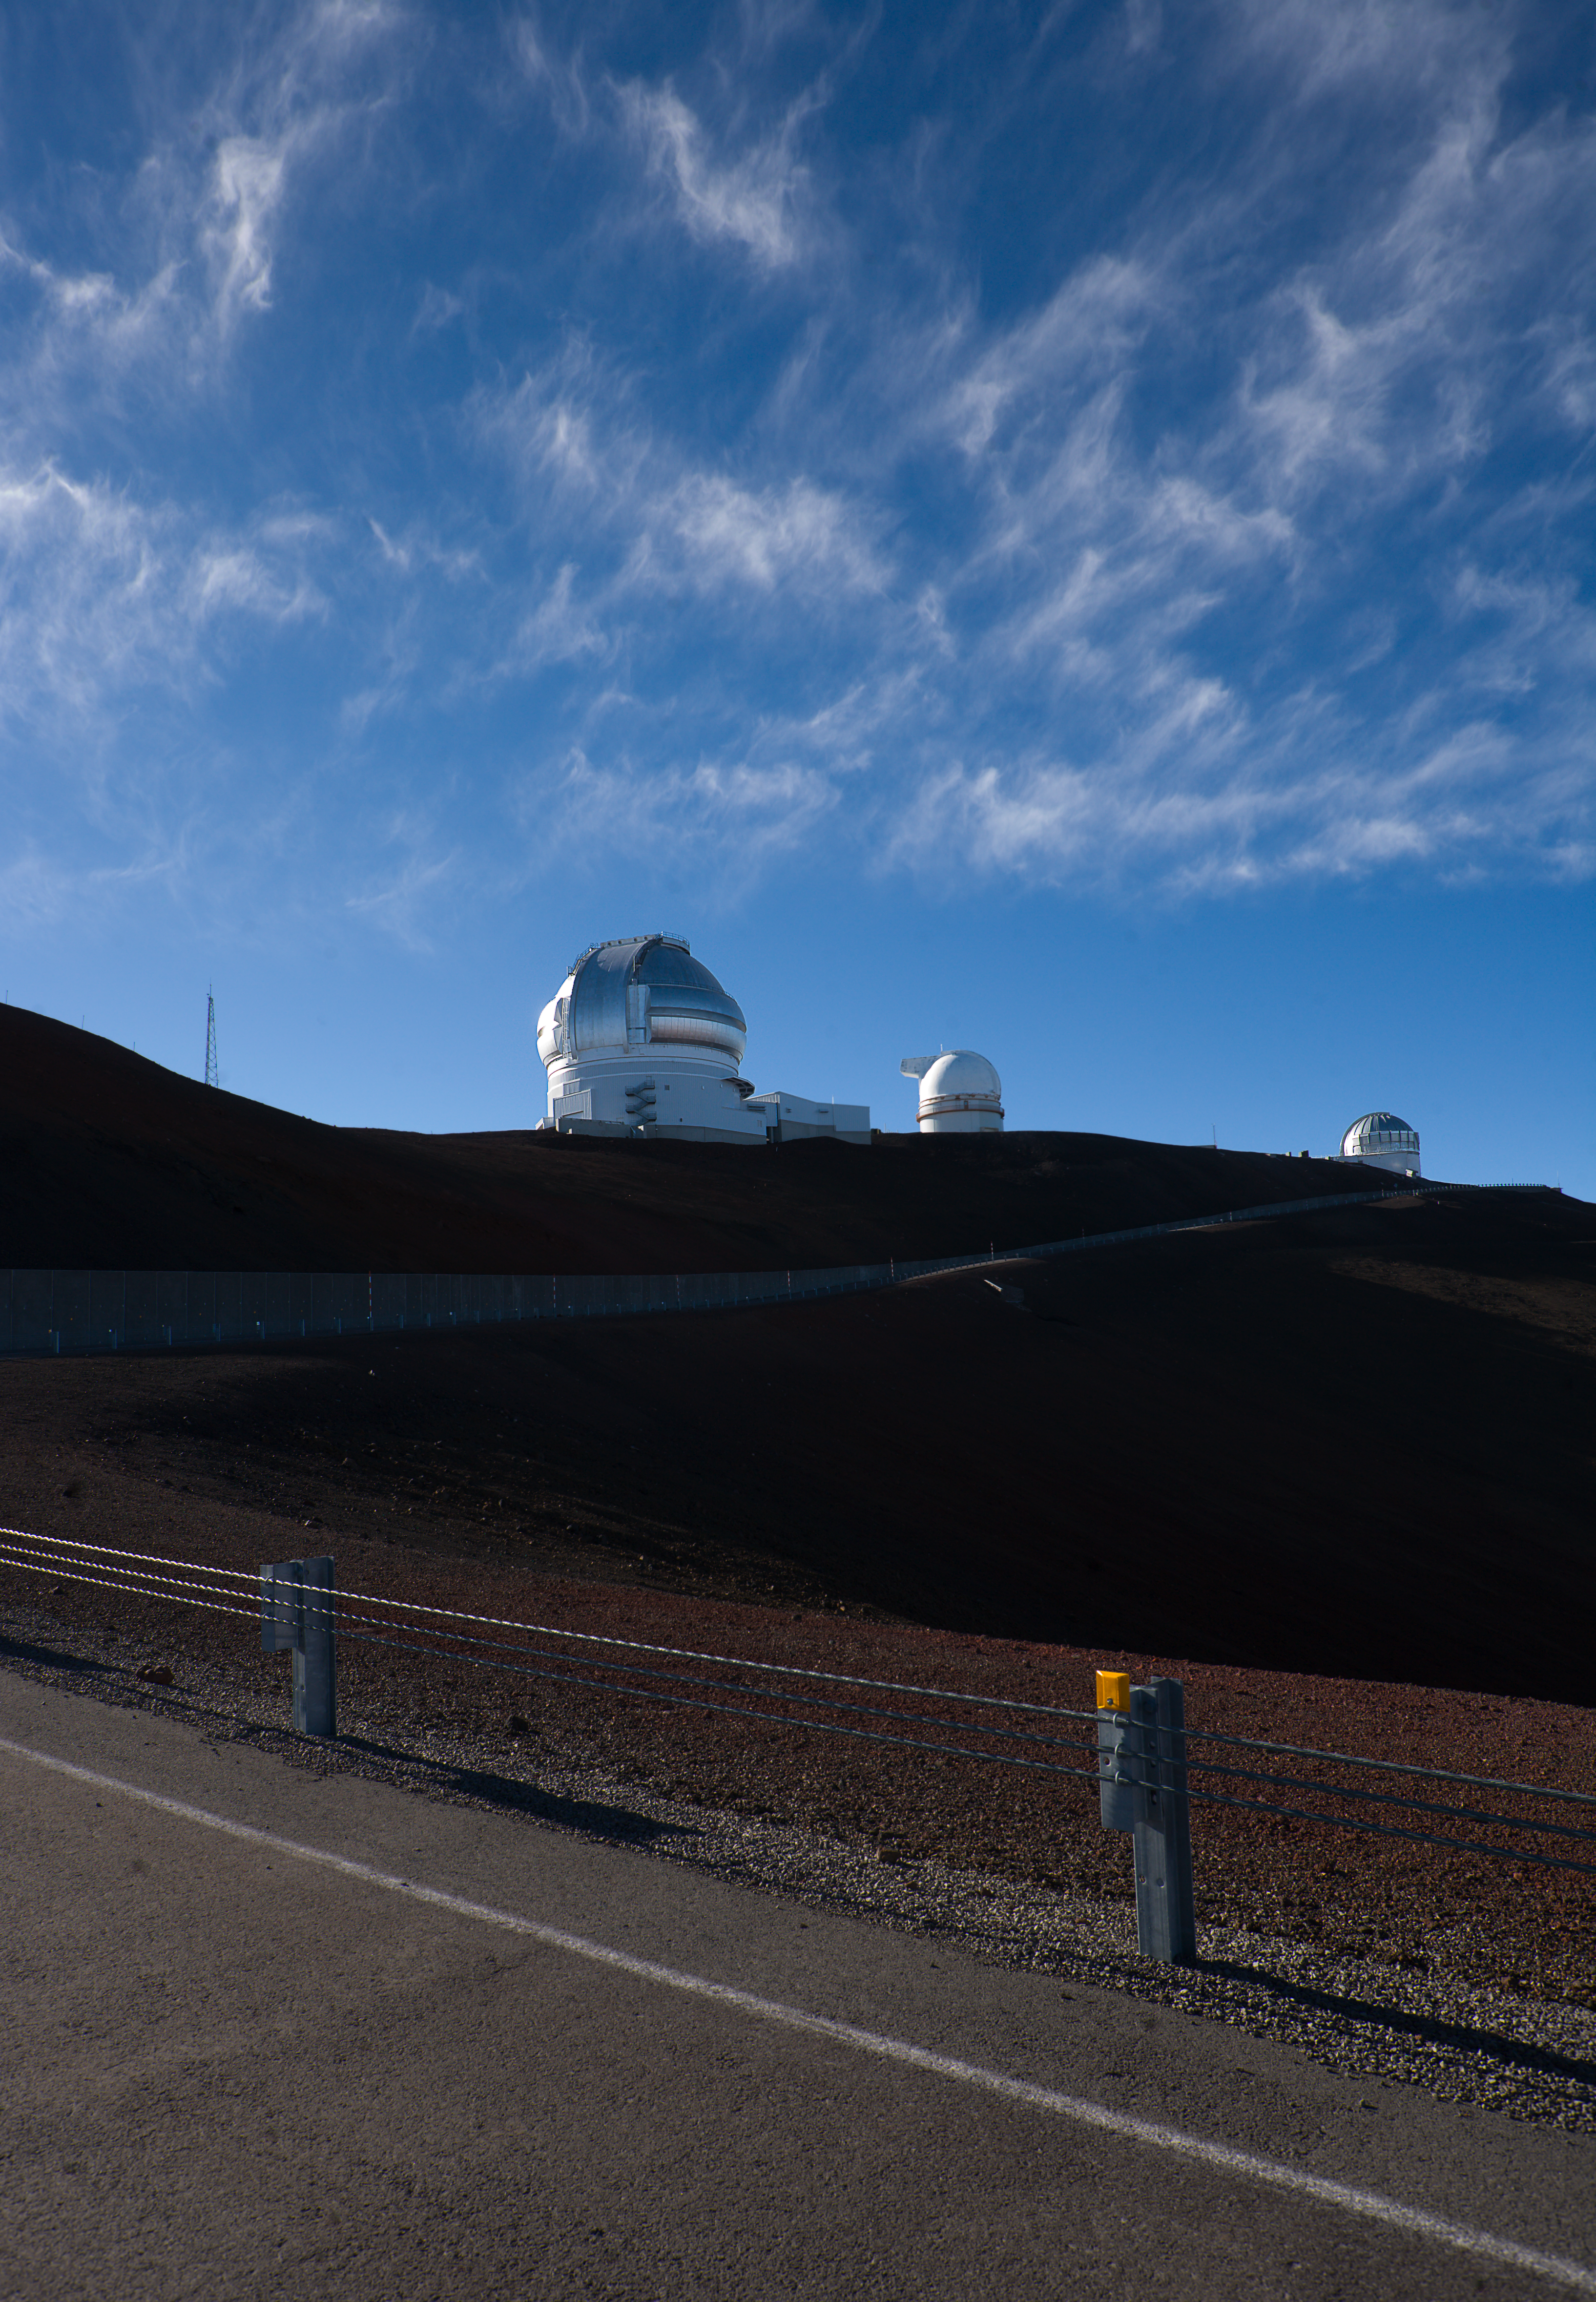

Maunakea Clouds

Clouds over Maunakea at the Gemini North Observatory in Hawaii.

Credit: International Gemini Observatory